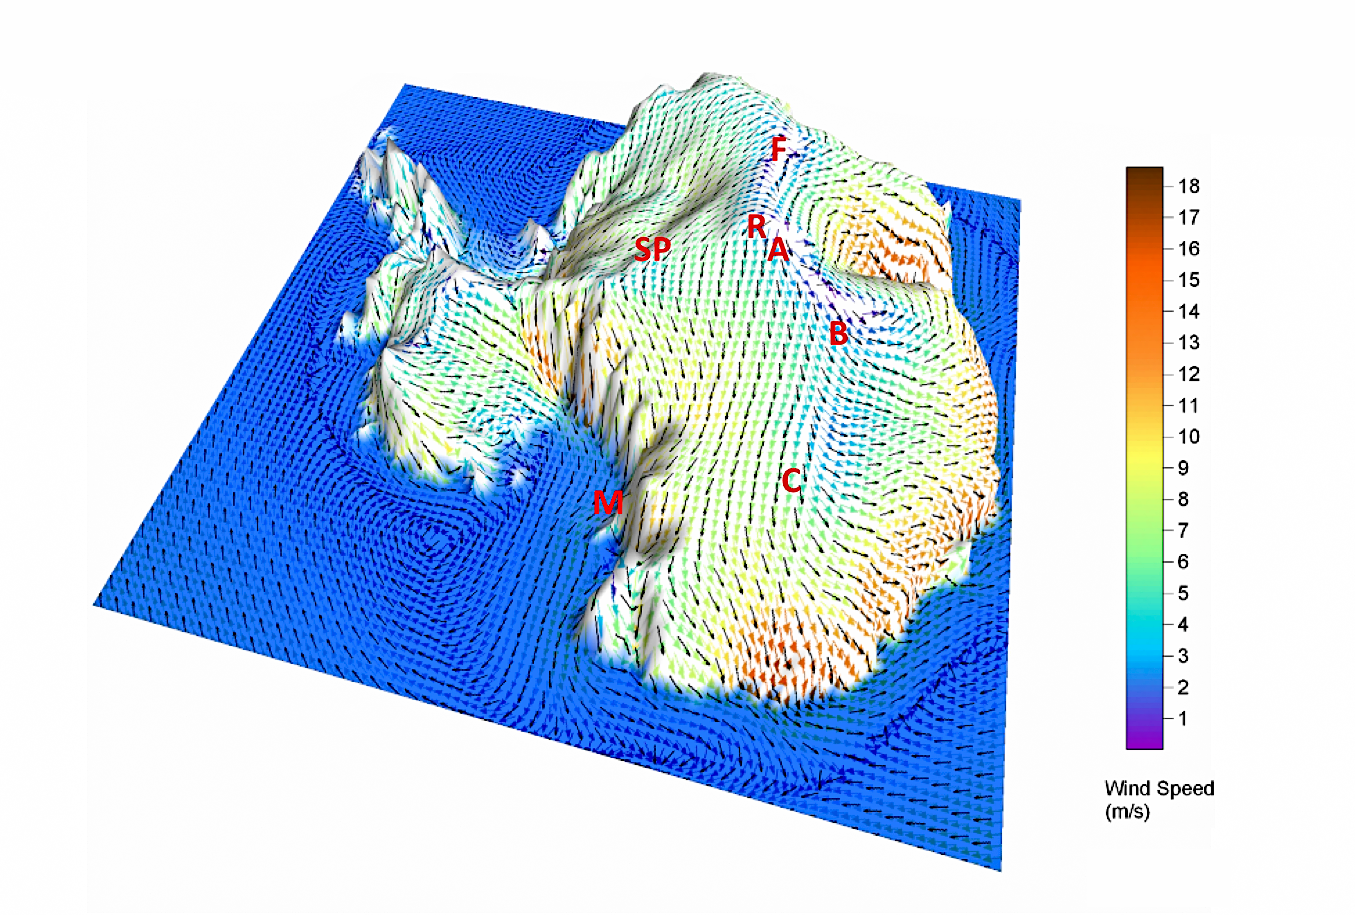

Antarctica High Plateau

A 3D view of Antarctica, highlighting its high plateau ridge where the best astronomical sites lie. The ridge runs across the continent, reaching a height of over 4000 metres at Dome A. Arrows within the image denote average surface winds, which are drop to almost nothing along the ridge. Letters refer to locations of scientific stations, traversing from Dome F (Japan), through Dome A (China) and nearby Ridge A (SCAR), to Dome C (France/Italy). The South Pole (SP; site of IceCube and several cosmic microwave background experiments, USA) lies on one flank of the plateau. The coastal station of McMurdo (USA), where long duration (circumpolar) balloons are launched, is also indicated (Position M). Astronomical experiments are underway at all these sites, aside from the unoccupied Dome B. The grid is approximately 4000 kilometres along on one side.

Credit: A. Monaghan, Byrd Polar Research Center